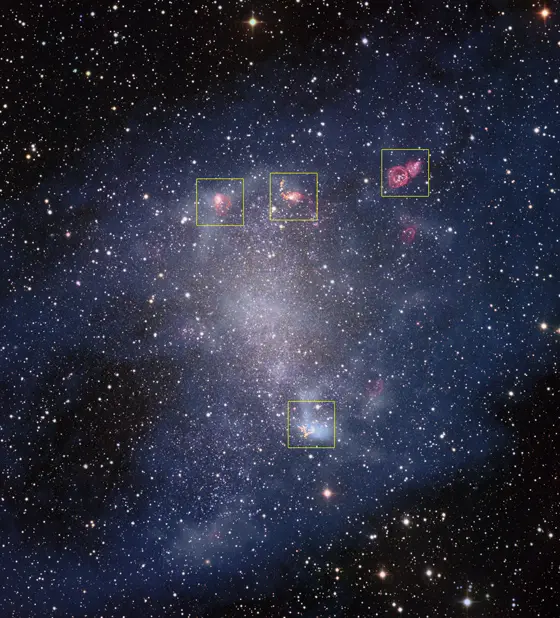

Areas observed with ALMA are highlighted

This new image is a composite of older observations made with the Wide Field Imager attached to the 2.2-metre MPG/ESO telescope at ESO’s La Silla Observatory and new data collected by the Atacama Large Millimeter/submillimeter Array (ALMA). The areas observed with ALMA are highlighted in the image and can be seen here in detail.

Credit: ESO, ALMA (ESO/NAOJ/NRAO)/A. Schruba, VLA (NRAO)/Y. Bagetakos/Little THINGS